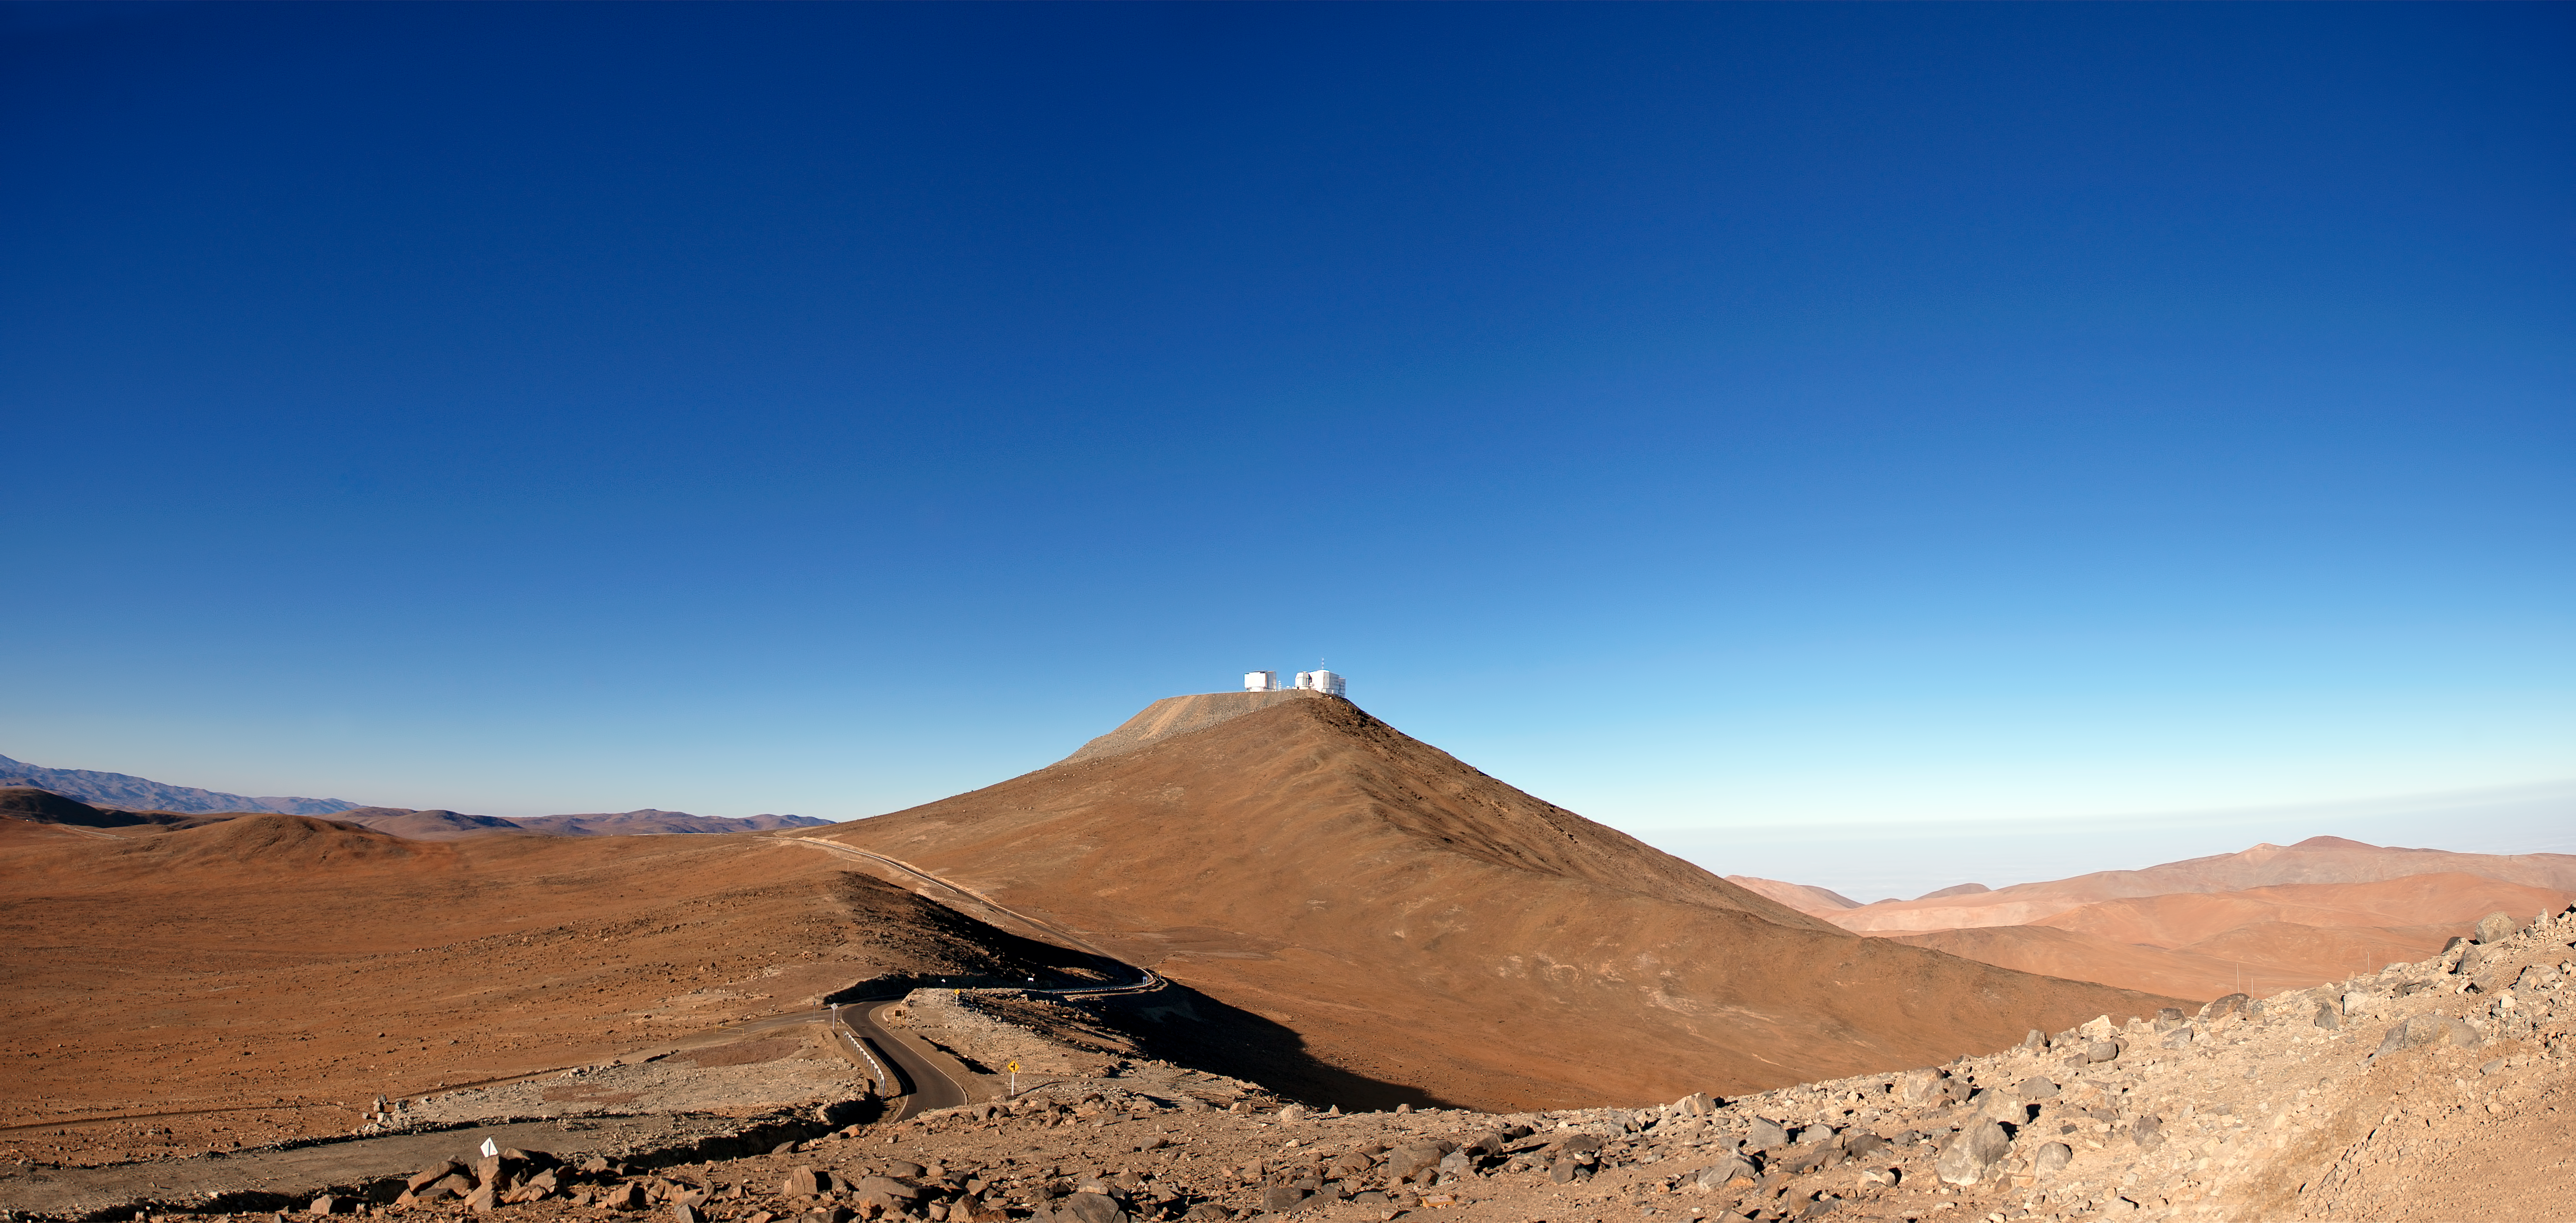

Another perfect day at Paranal

Rolling red hills stretch out below the exceptionally clear blue sky that is typical of ESO's Paranal Observatory. Although the telescope domes close at dawn, and nothing seems to move on the surface of this barren desert, the ESO Very Large Telescope (VLT) never rests. Since early morning, a team of engineers and technicians has been working hard to prepare the telescopes and instruments for another "perfect night".

The 2600-metre-high Cerro Paranal stands out at the centre of this panoramic view, taken looking towards the south. This flattened mountaintop is home to the VLT, the world's most advanced ground-based optical and near infrared astronomical facility. The VLT has four 8.2-metre Unit Telescopes (UTs), plus four 1.8-metre Auxiliary Telescopes (ATs). In this picture, only two of the UT enclosures, together with the smaller 2.6-metre VLT Survey Telescope (VST) are visible.

To the right of Cerro Paranal, the sea of clouds that typically covers the coast of the Pacific Ocean — only 12 km away — is visible in the background. The cold oceanic stream typically keeps the thermal inversion layer of the atmosphere below an altitude of 1500 metres, making this remote area of the Chilean Atacama Desert in the II Region of Chile one of the driest sites on Earth and a perfect window on the Universe. The atmosphere here is extremely dry and clear, and has very low turbulence, offering the most suitable conditions for optical and near-infrared astronomical observations.

For this reason, the 3046-metre-high Cerro Armazones, located just some 20 km east of Paranal, was selected as the site for the future European Extremely Large Telescope (E-ELT). With a primary mirror 39 metres in diameter, the E-ELT will be the world's largest eye on the sky.

This photograph was taken from a neighbouring mountain, home of the 4.1-metre Visible and Infrared Survey Telescope for Astronomy (VISTA). VISTA started operations at the end of 2009 and is the most recent telescope to be added to the roster at ESO's Paranal Observatory. VISTA is the largest survey telescope in the world.

Credit: ESO/José Francisco Salgado (josefrancisco.org)